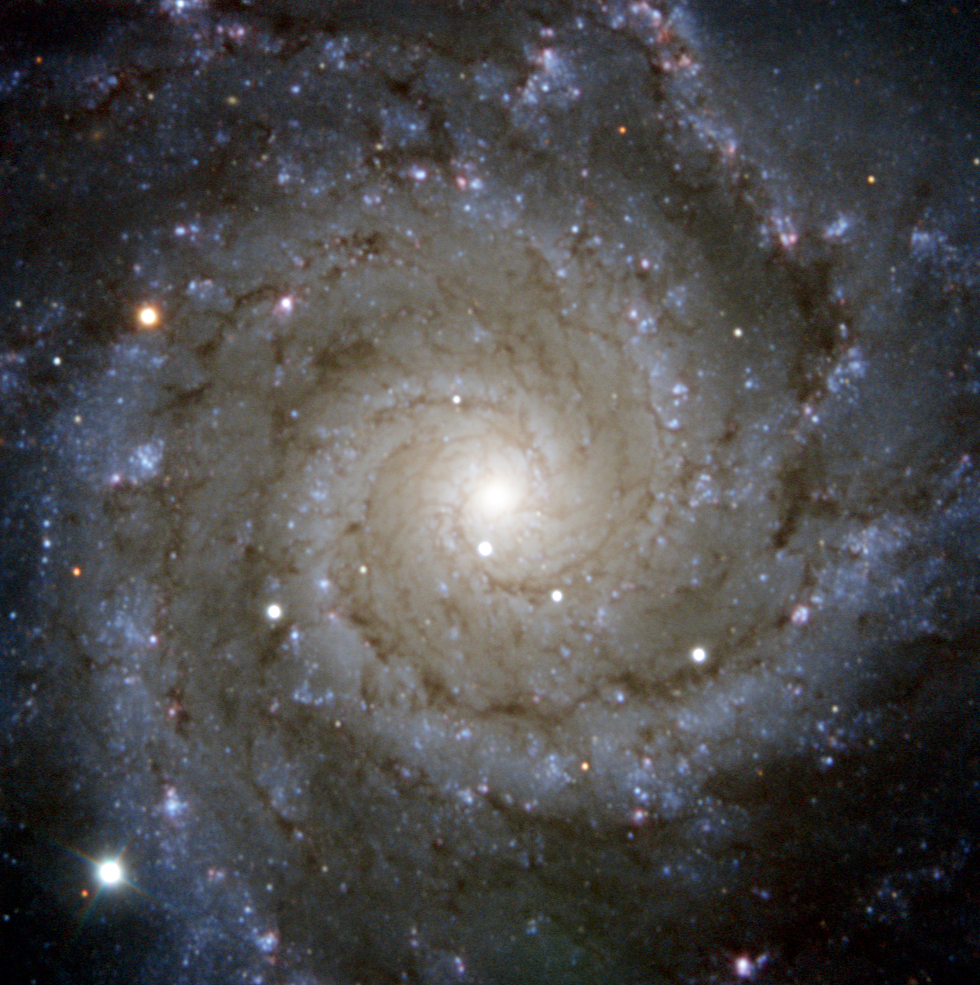

PESSTO snaps Supernova in Messier 74

ESO's PESSTO survey has captured this view of Messier 74, a stunning spiral galaxy with well-defined whirling arms. However, the real subject of this image is the galaxy's brilliant new addition from late July 2013: a Type II supernova named SN2013ej that is visible as the brightest star at the bottom left of the image.

Such supernovae occur when the core of a massive star collapses due to its own gravity at the end of its life. This collapse results in a massive explosion that ejects material far into space. The resulting detonation can be more brilliant than the entire galaxy that hosts it and can be visible to observers for weeks, or even months.

PESSTO (Public ESO Spectroscopic Survey for Transient Objects) is designed to study objects that appear briefly in the night sky, such as supernovae. It does this by utilising a number of instruments on the NTT (New Technology Telescope), located at ESO's La Silla Observatory in Chile. This new picture of SN2013ej was obtained using the NTT during the course of this survey.

SN2013ej is the third supernova to have been observed in Messier 74 since the turn of the millennium, the other two being SN 2002ap and SN 2003gd. It was first reported on 25 July 2013 by the KAIT telescope team in California, and the first "precovery image" was taken by amateur astronomer Christina Feliciano, who used the public access SLOOH Space Camera to look at the region in the days and hours immediately before the explosion.

Messier 74, in the constellation of Pisces (The Fish), is one of the most difficult Messier objects for amateur astronomers to spot due to its low surface brightness, but SN2013ej should still be visible to careful amateur astronomers over the next few weeks as a faint and fading star.

Credit: ESO/PESSTO/S. Smartt